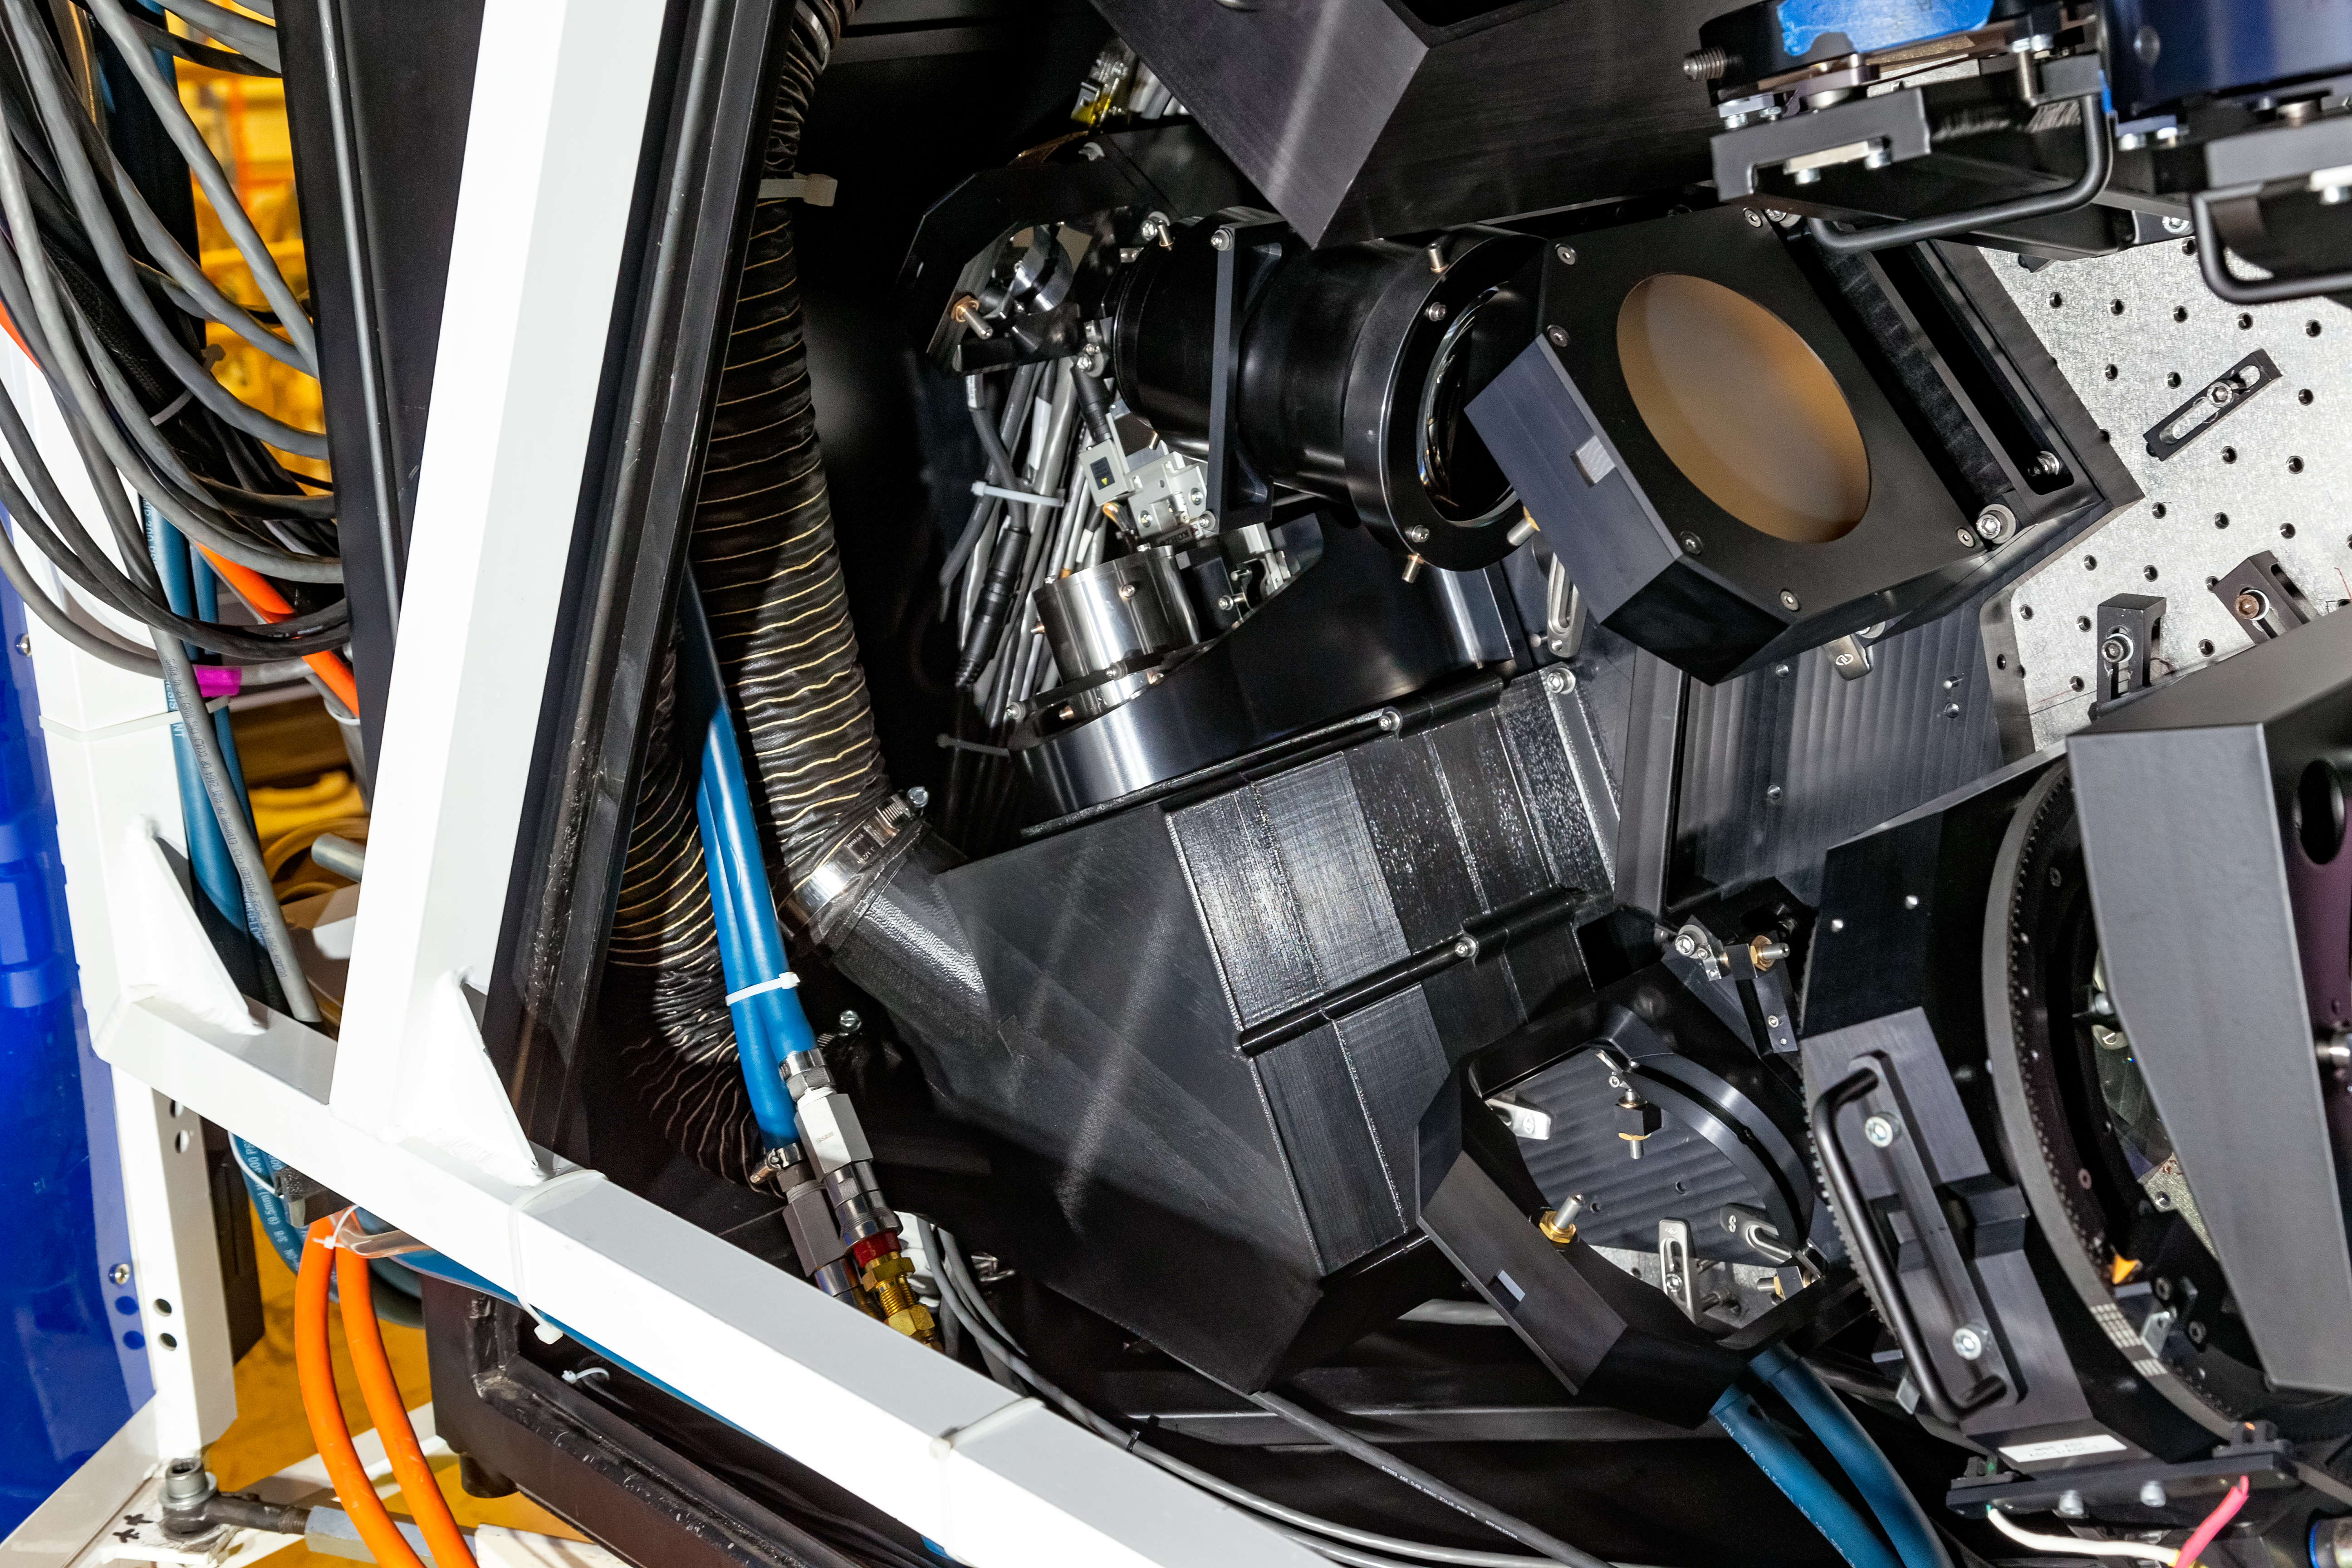

Gemini South NGS-2

Gemini South's NGS2 is a new adaptive optics system that uses an auxiliary guide star in the sky to supplement Gemini's laser artificial star system. NGS2 enables Gemini to achieve sharper images than ever before, rivaling the resolution of space-based telescopes.

Credit: NOIRLab/AURA/NSF